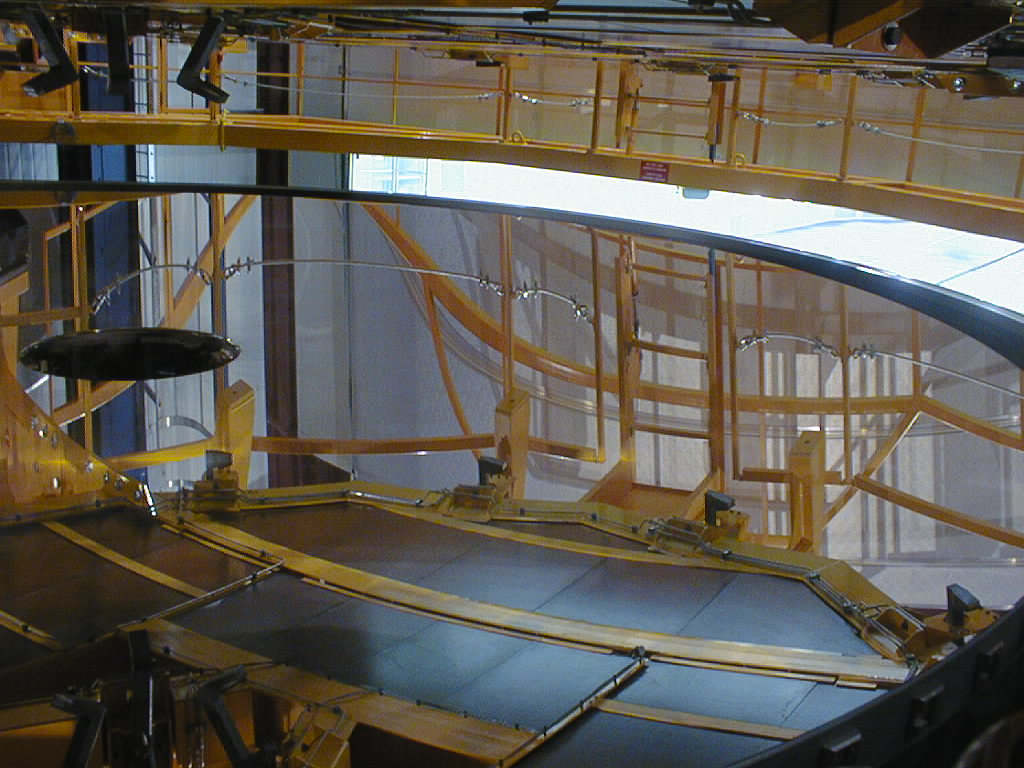

First large VLT mirror successfully coated

The lower half of the tank and the coated mirror are placed under the Handling Device. (Photo obtained on May 20, 1998).

Credit: ESO